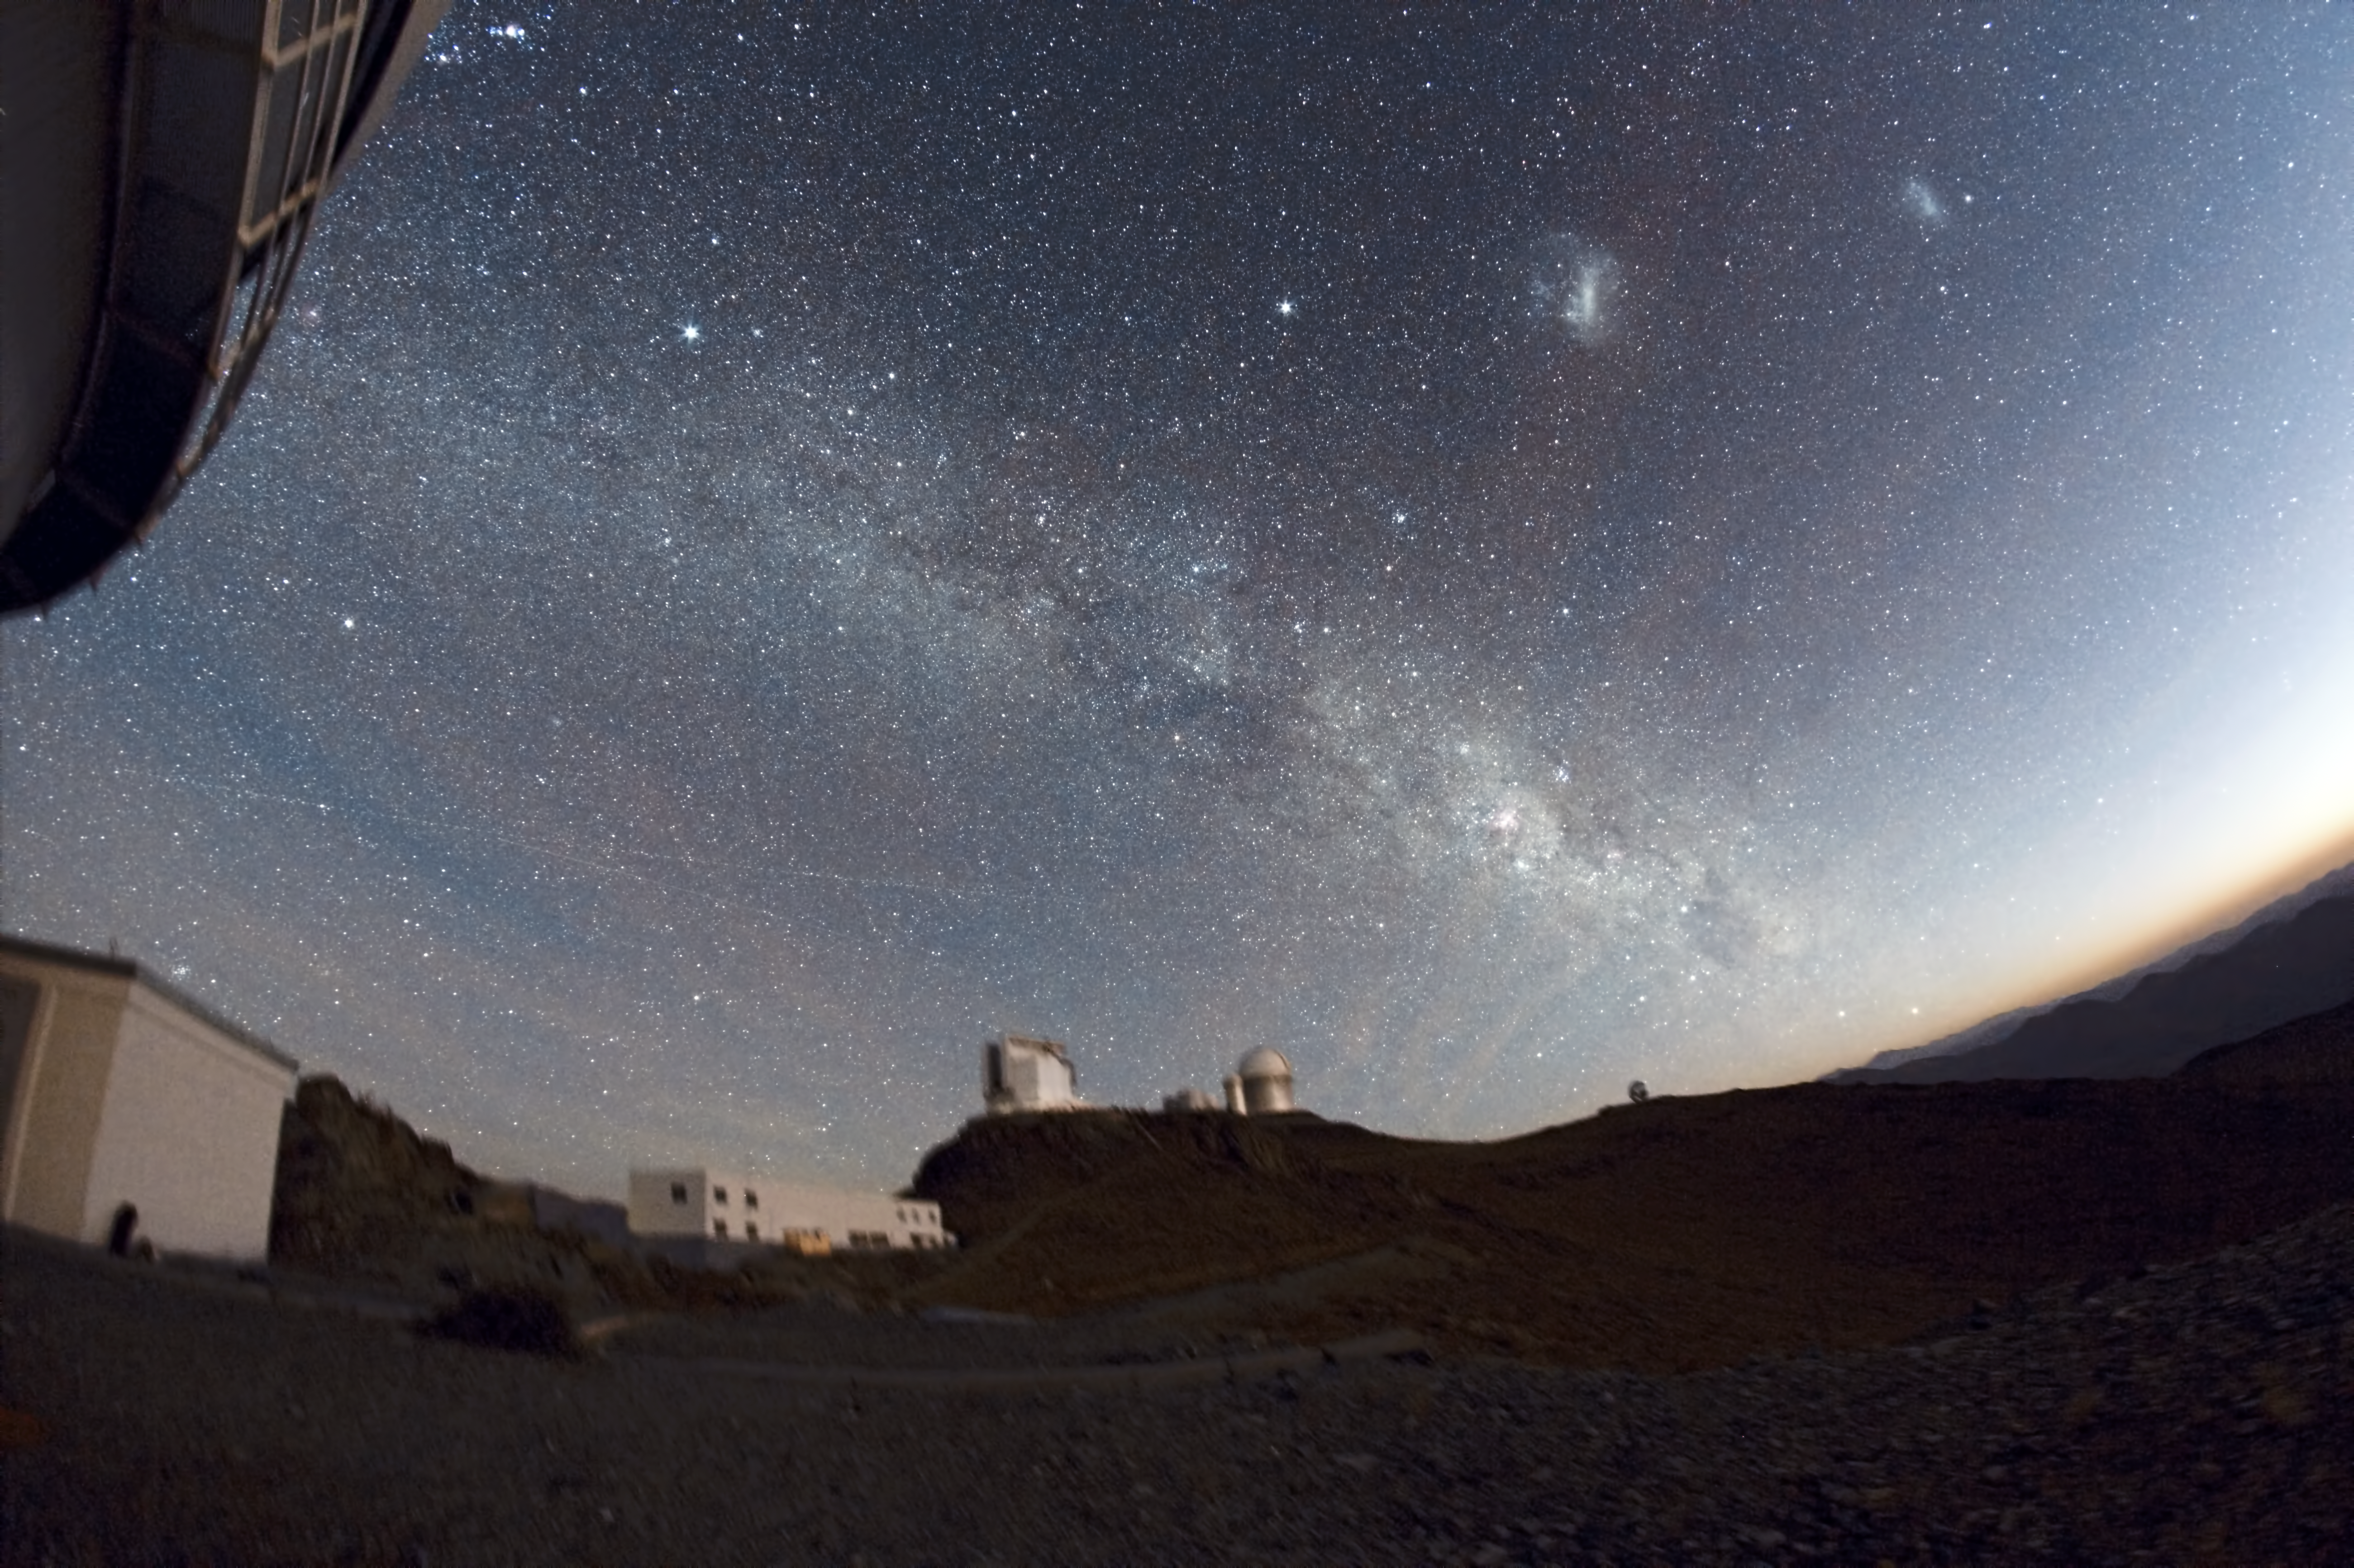

La Silla under the stars

Magnificent image of La Silla Observatory

Credit: ESO/J.Pérez